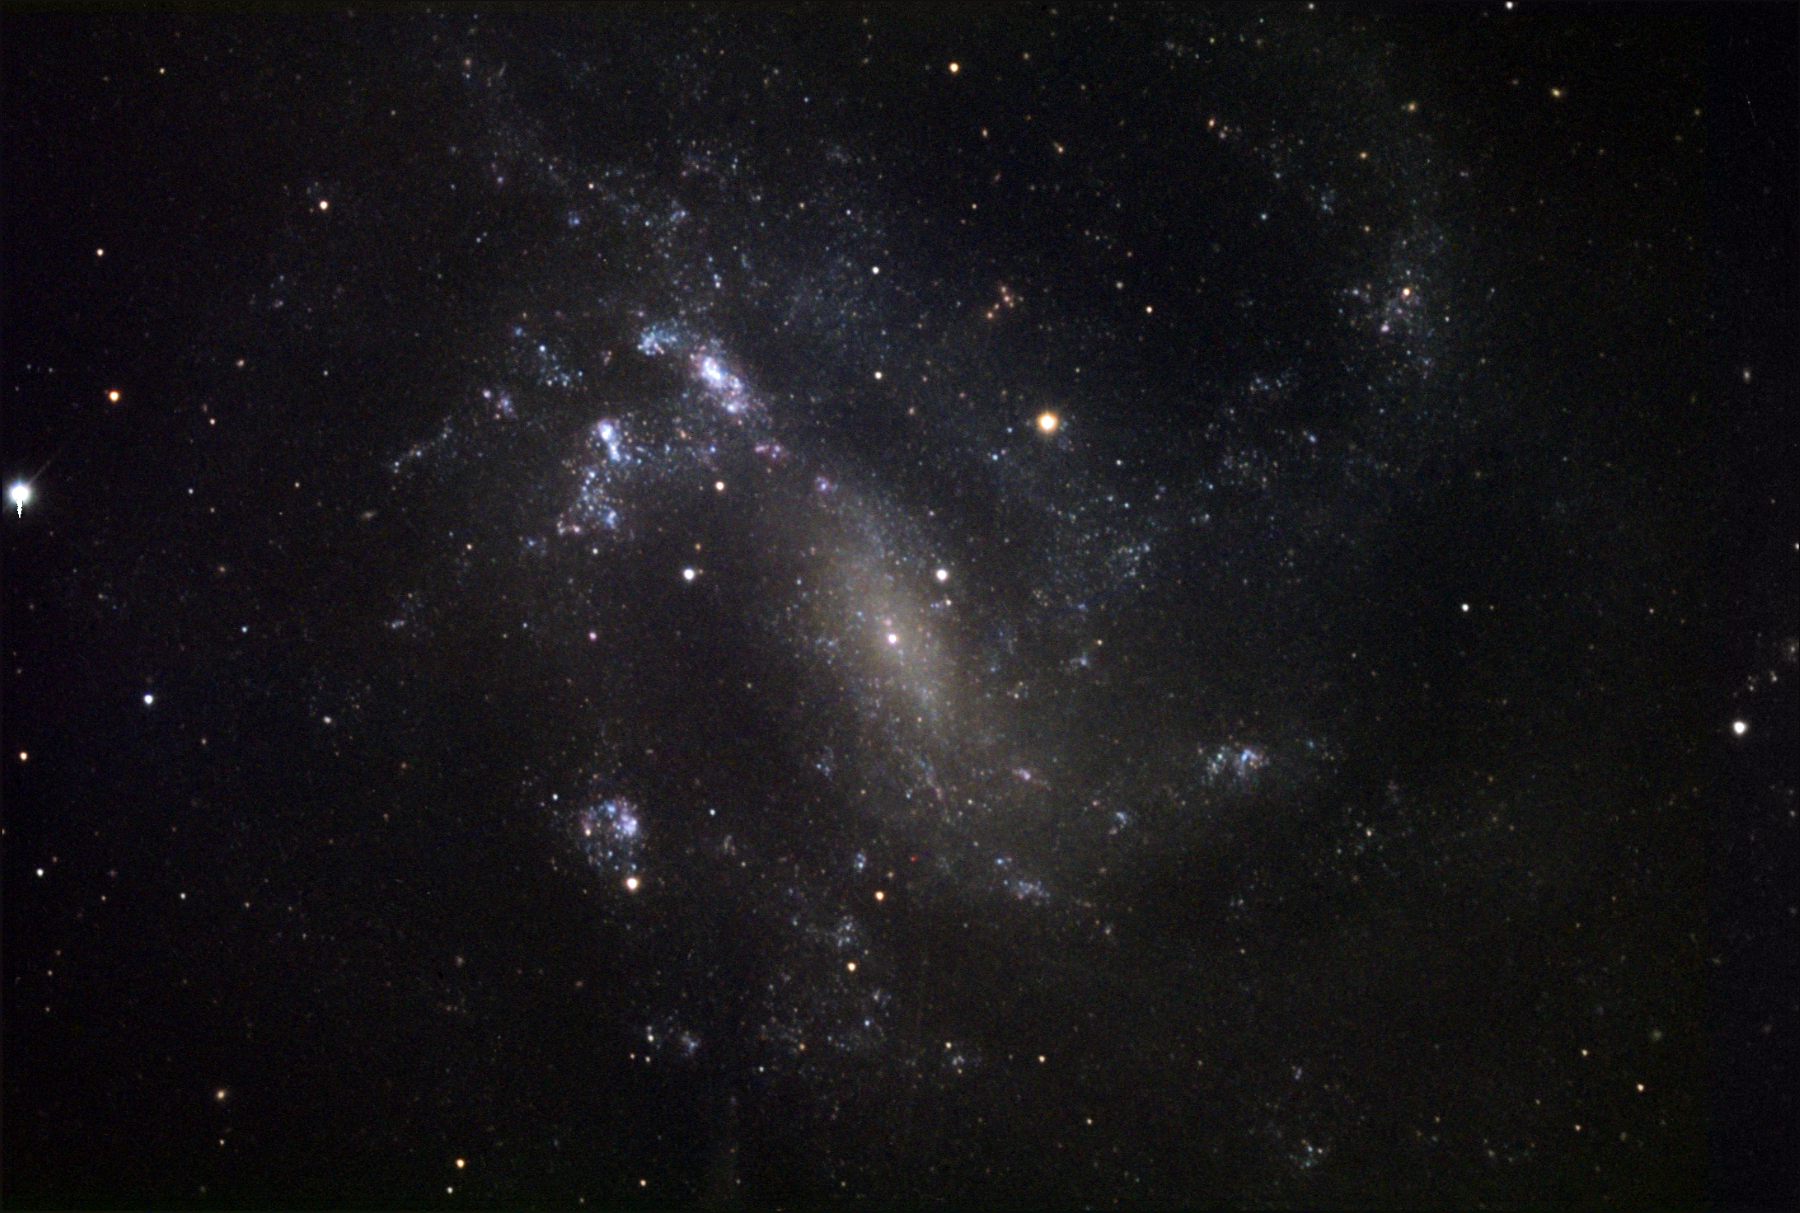

NGC 4935

This spiral galaxy is located in the constellation Coma Berenices.

This image was taken as part of Advanced Observing Program (AOP) program at Kitt Peak Visitor Center during 2014.

Credit: KPNO/NOIRLab/NSF/AURA/Steve Mandel/Adam Block